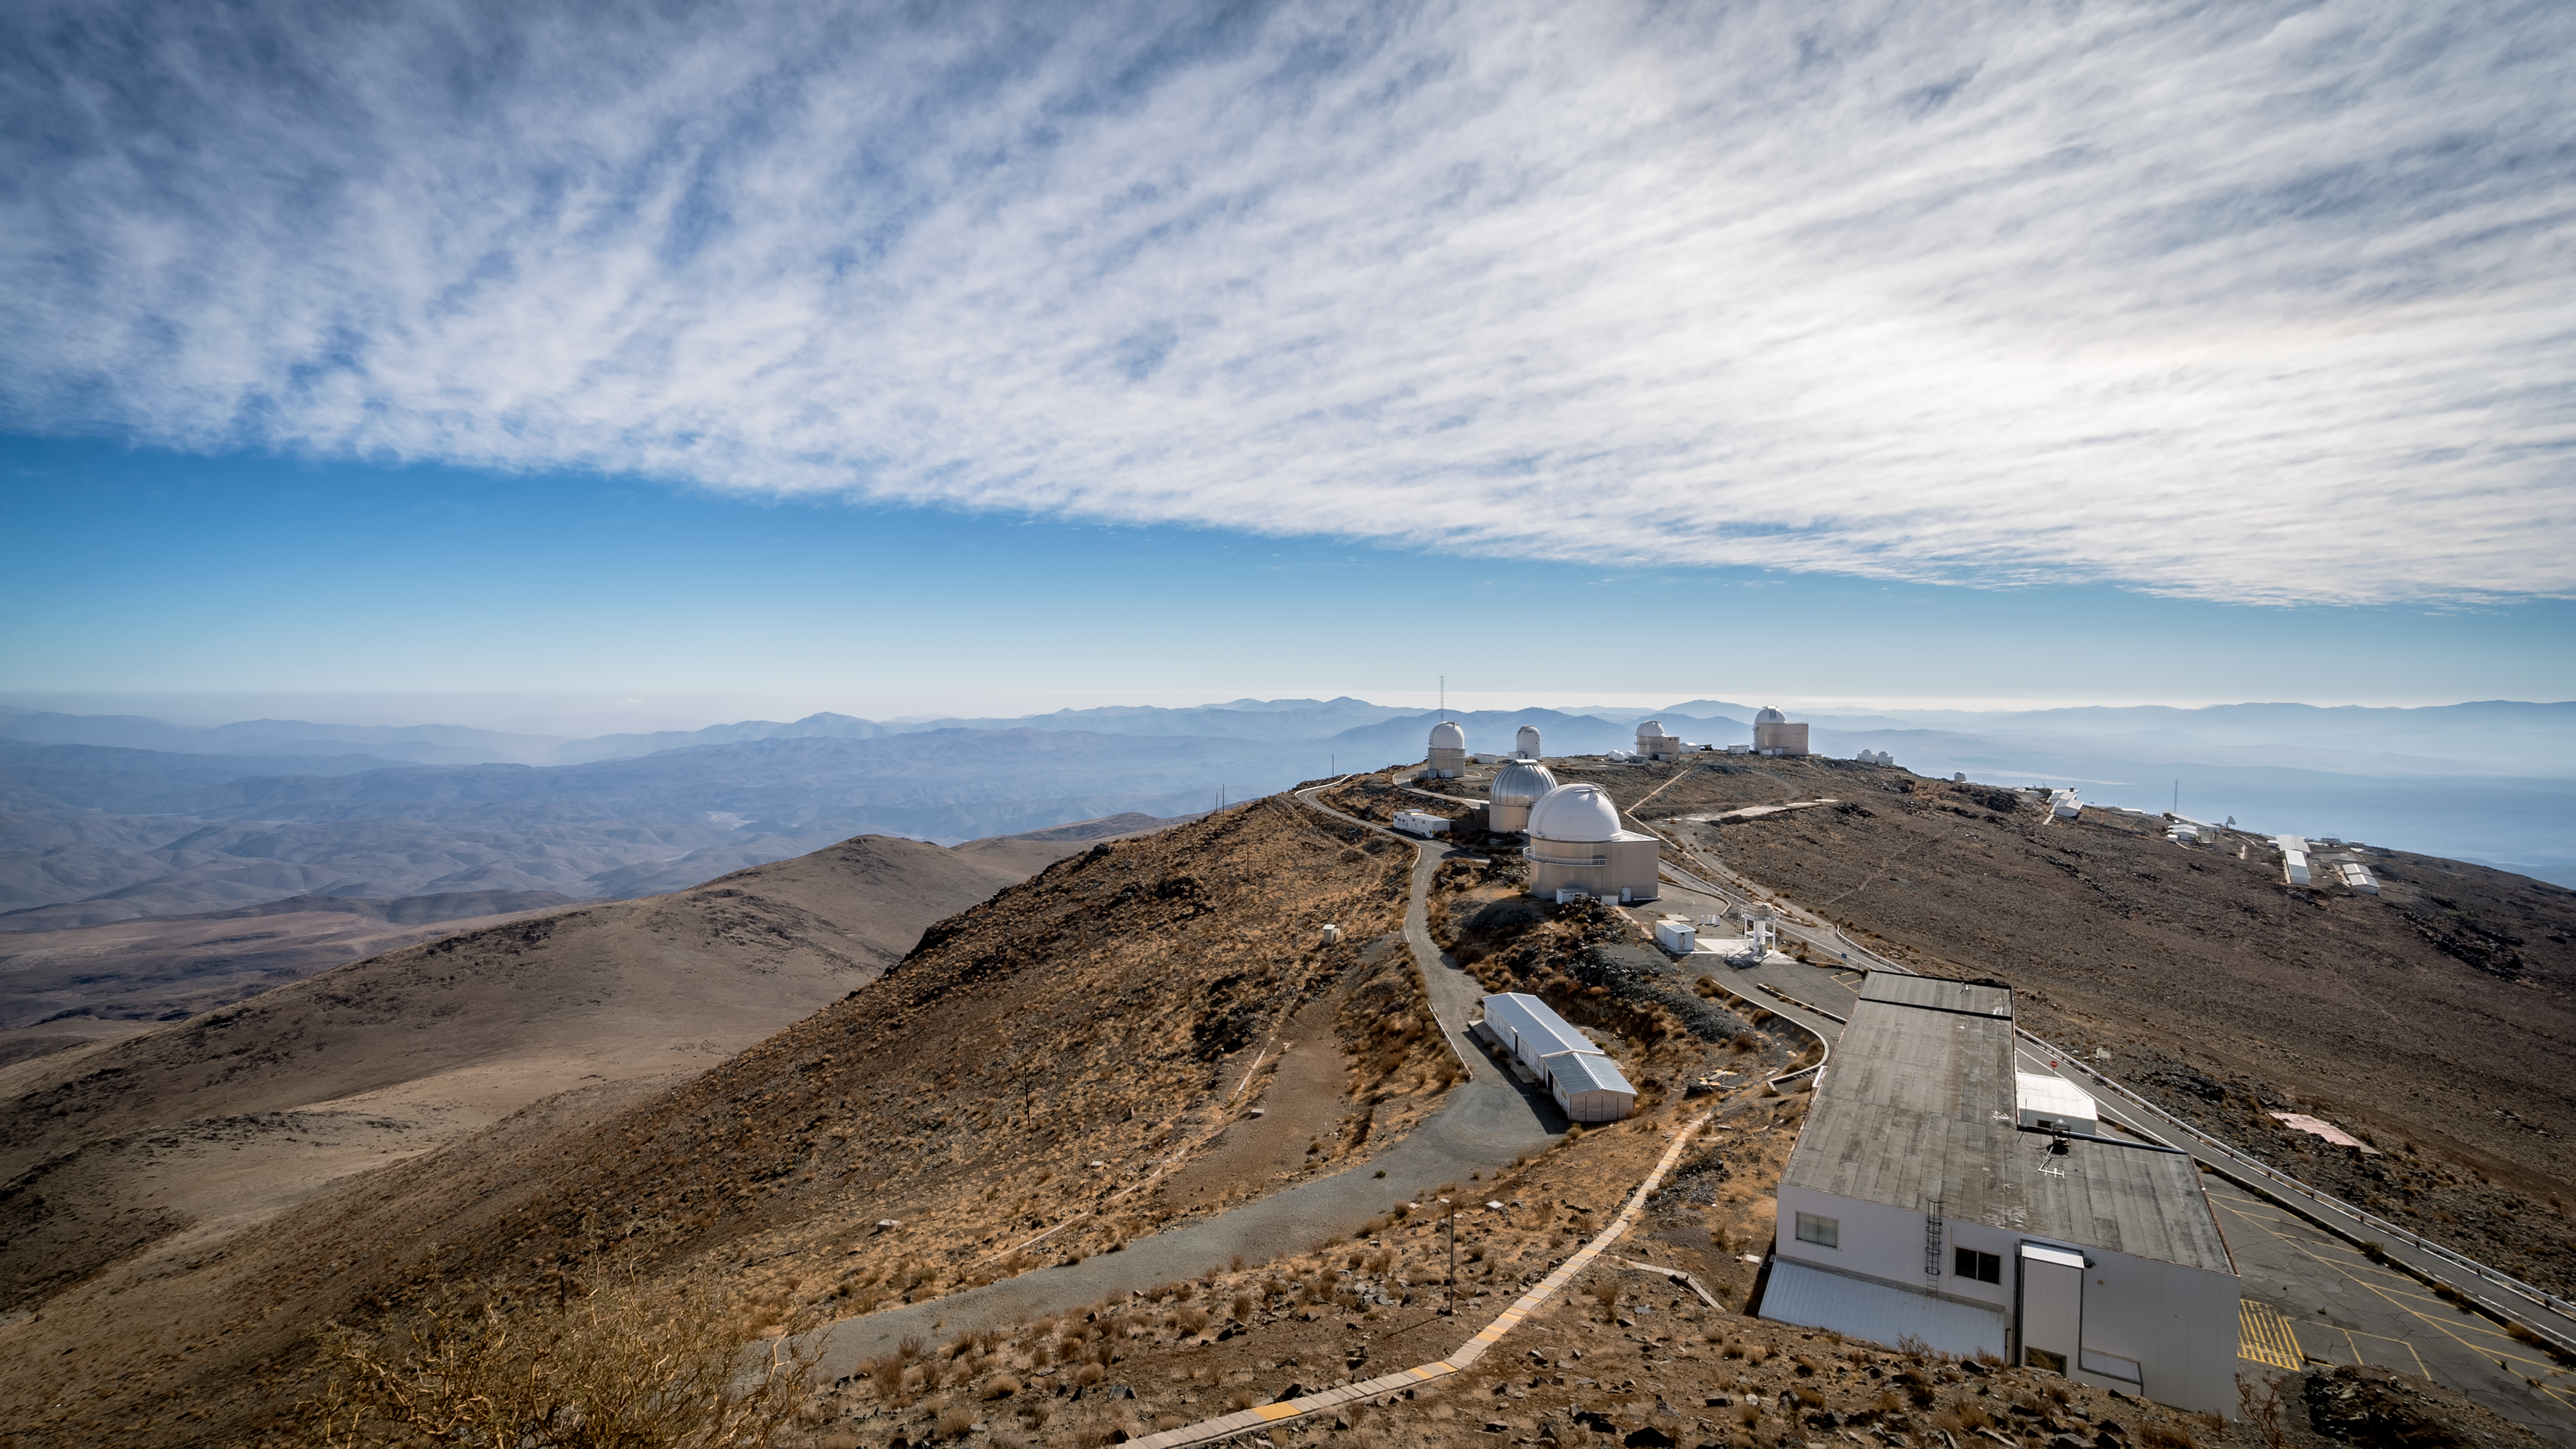

La Silla bathed in sunlight

This beautiful image shows the barren landscape surrounding ESO's La Silla Observatory, which became ESO's first observing site in 1969. La Silla is located 600 km north of Santiago, in the outskirts of the Chilean Atacama Desert. The numerous telescopes there have led to an enormous number of scientific discoveries, including several "firsts".

Credit: B. Wilmart/ESO